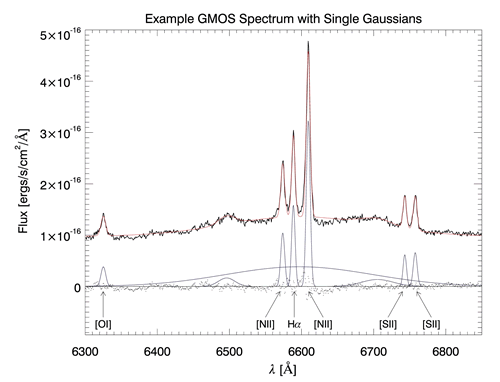

Example GMOS Spectrum with Single Gaussians

Sample spectrum showing the nuclear broad Hα component, as well as the narrow emission lines. Overplotted are the entire set of single Gaussians with the individual Gaussians plotted at the zero level, together with the residuals (dots) from the fit of the Gaussians plus a fixed continuum level. The three “unmarked" Gaussians are a fit simply to remove nuisance structure due to the double-peaked broad Hα emission-line and should not be interpreted as an accurate model of the broad line region.

Credit: International Gemini Observatory/NOIRLab/NSF/AURA